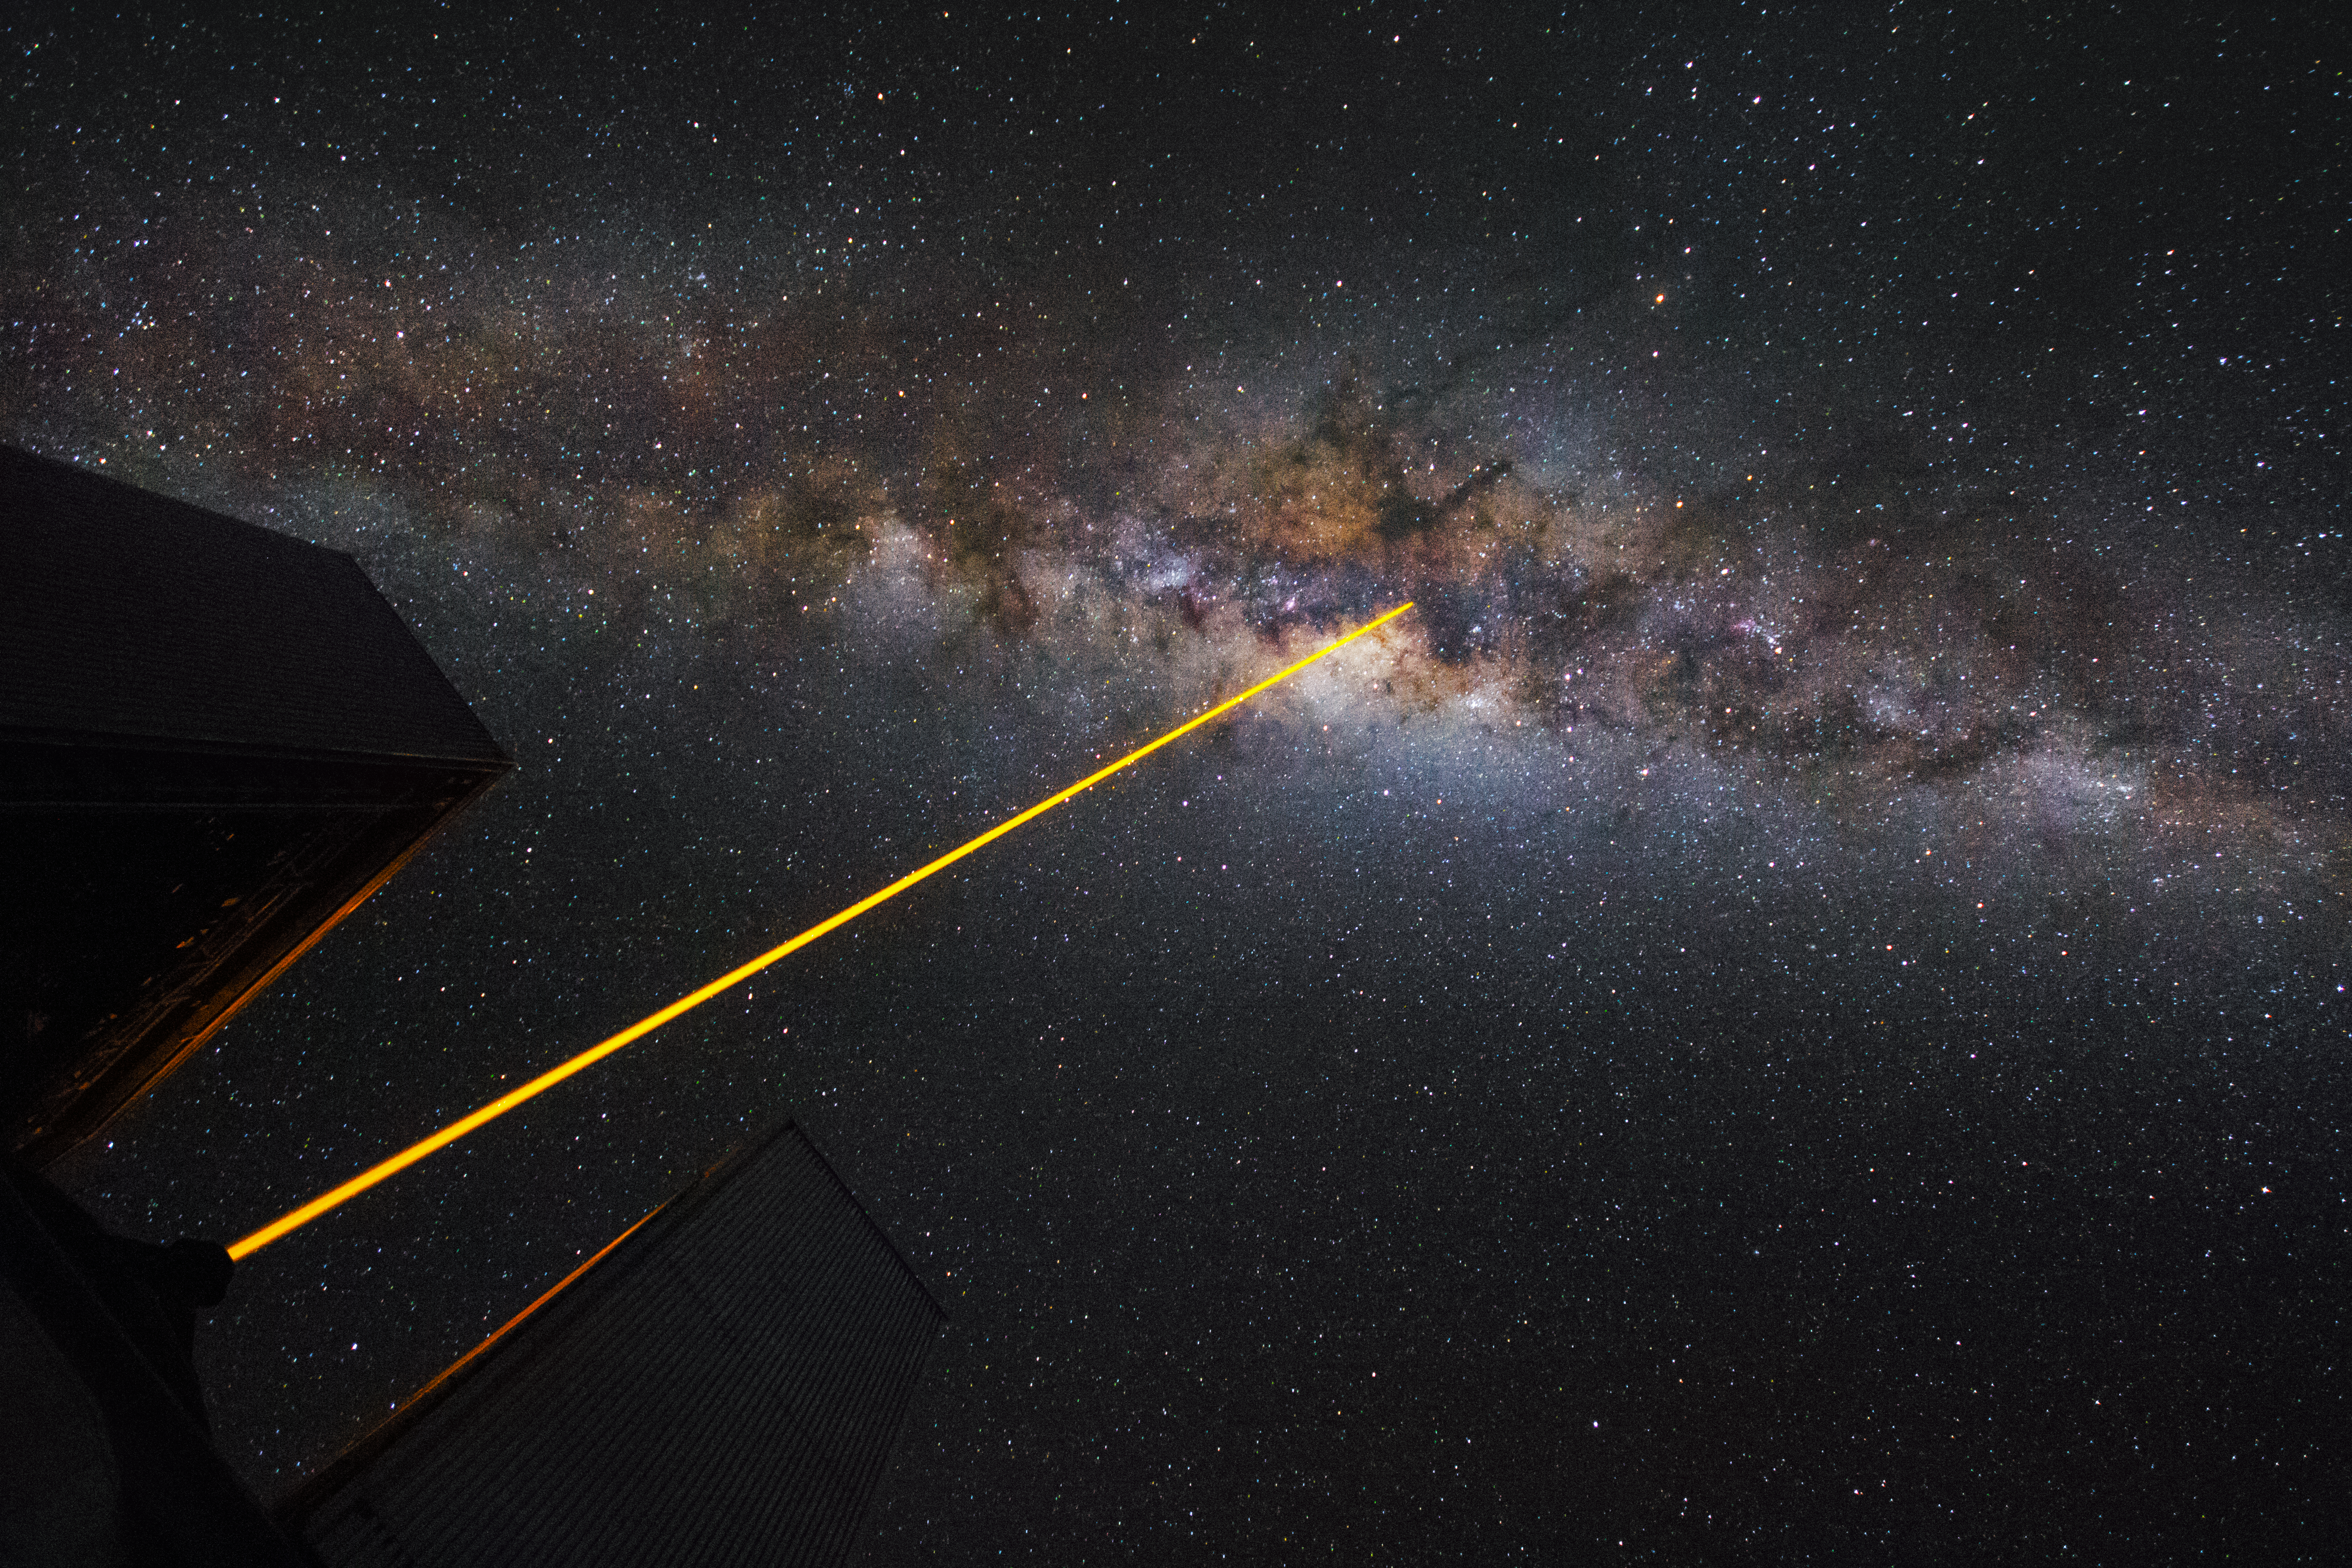

A laser in the sky

A laser, fired by one of the Unit Telescopes of the VLT, is pointing at the heart of the Milky Way.

Credit: G. Tremblay/ESO